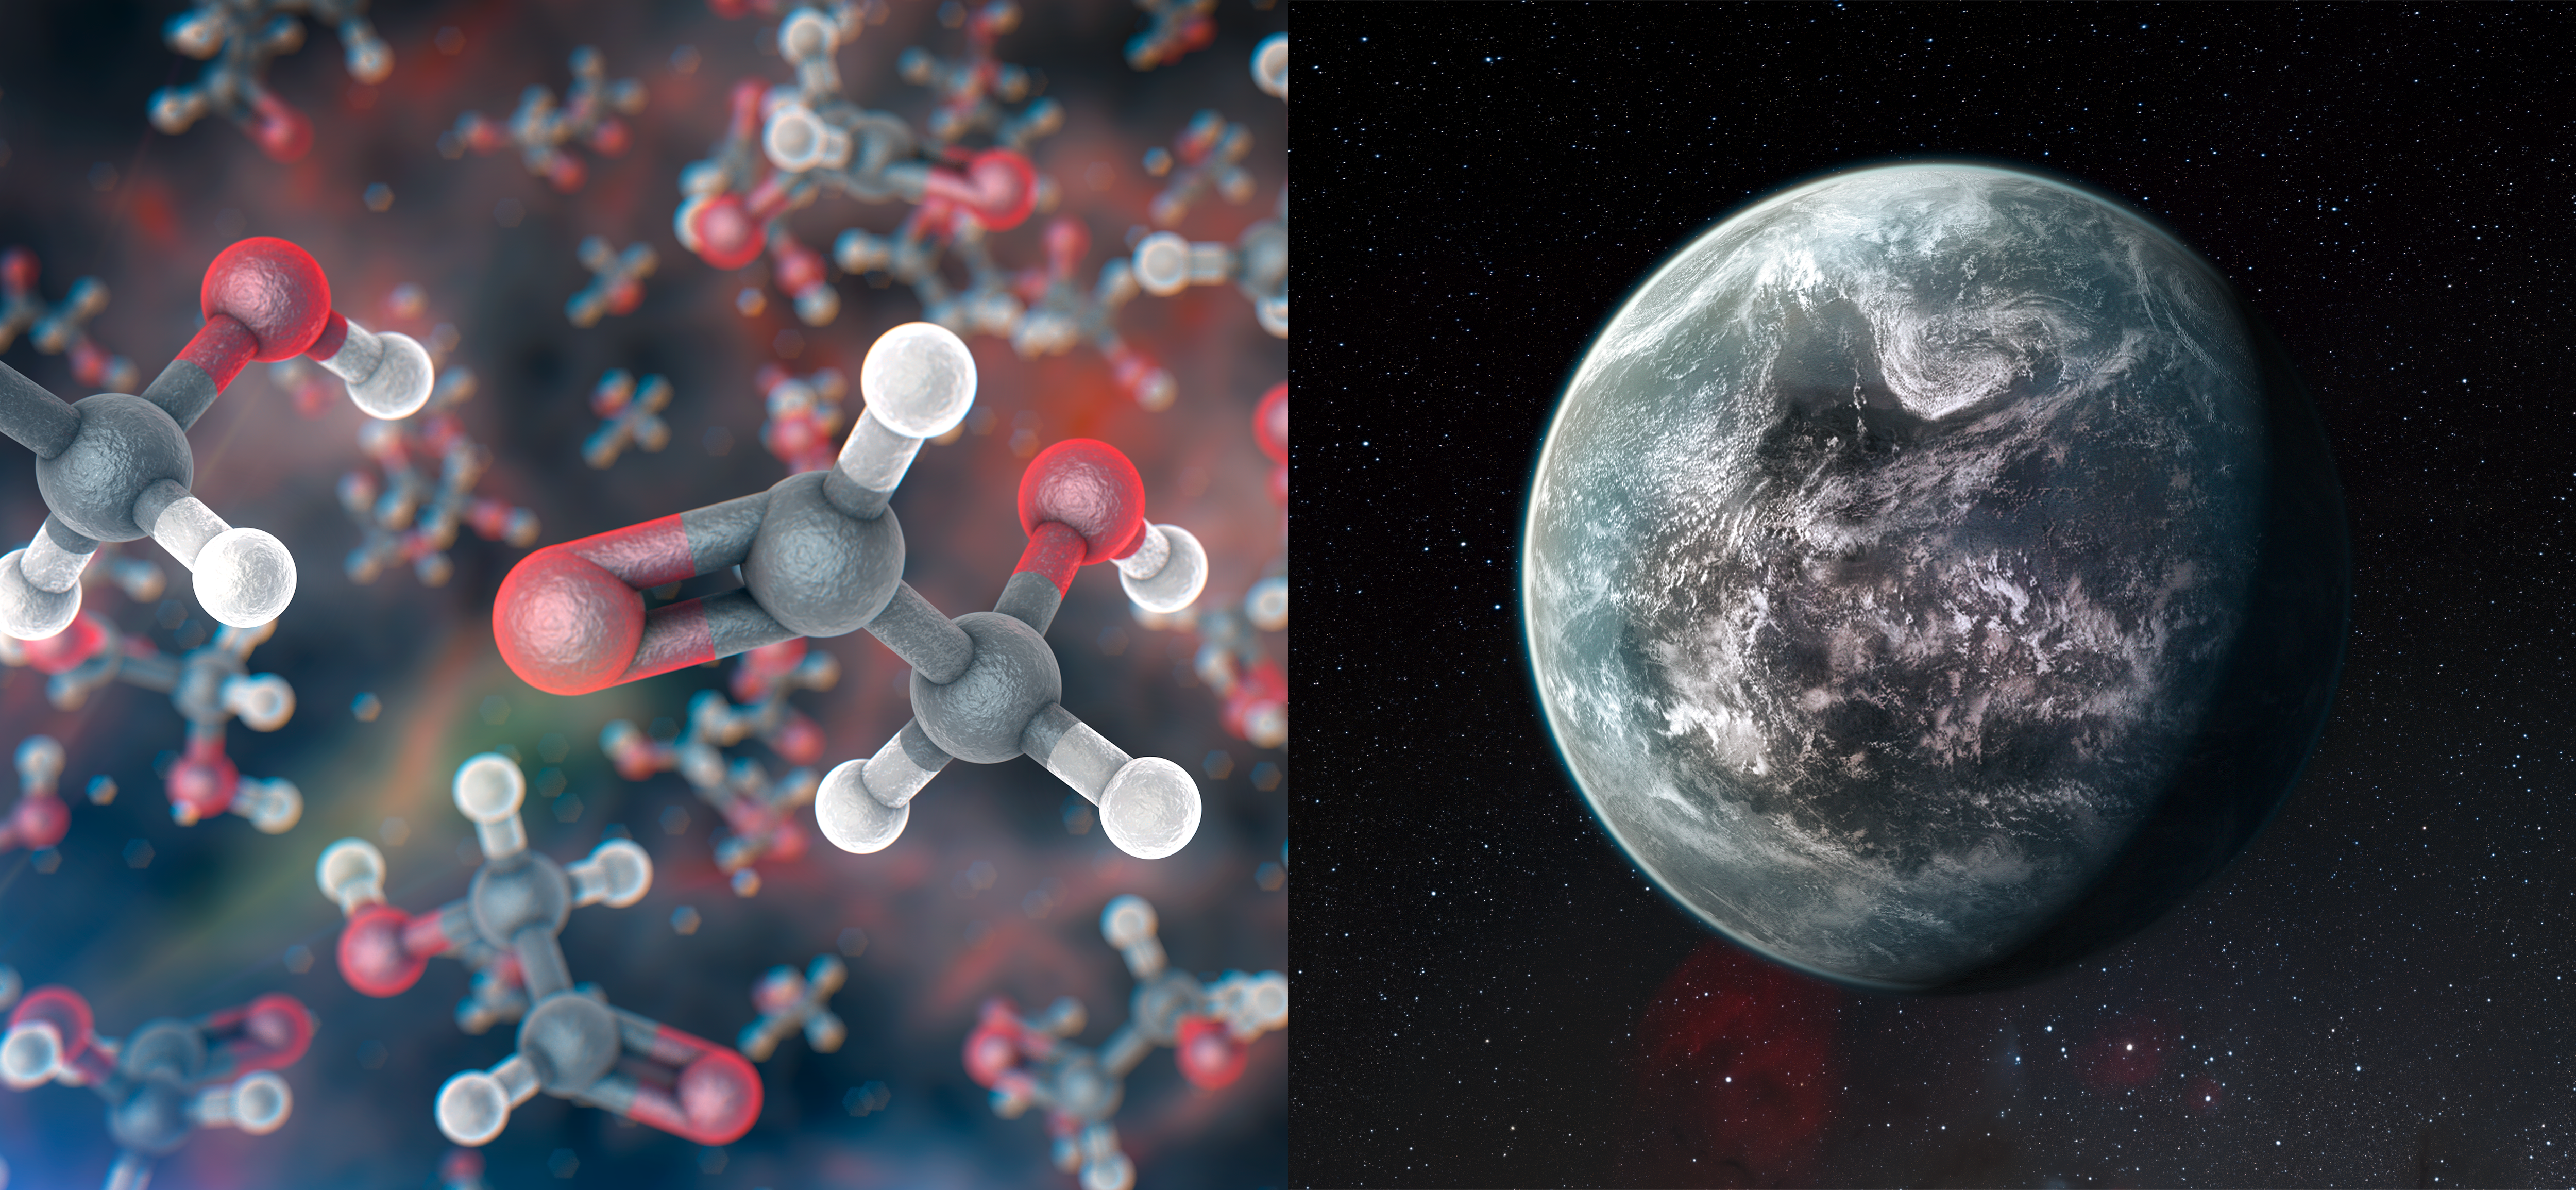

Astrochemistry and exoplanets

Astrochemistry and the search for potentially habitable planets around other stars are two of the most important programmes in astronomy in the era of large and sensitive telescopes.

Credit: ESO/M. Kornmesser